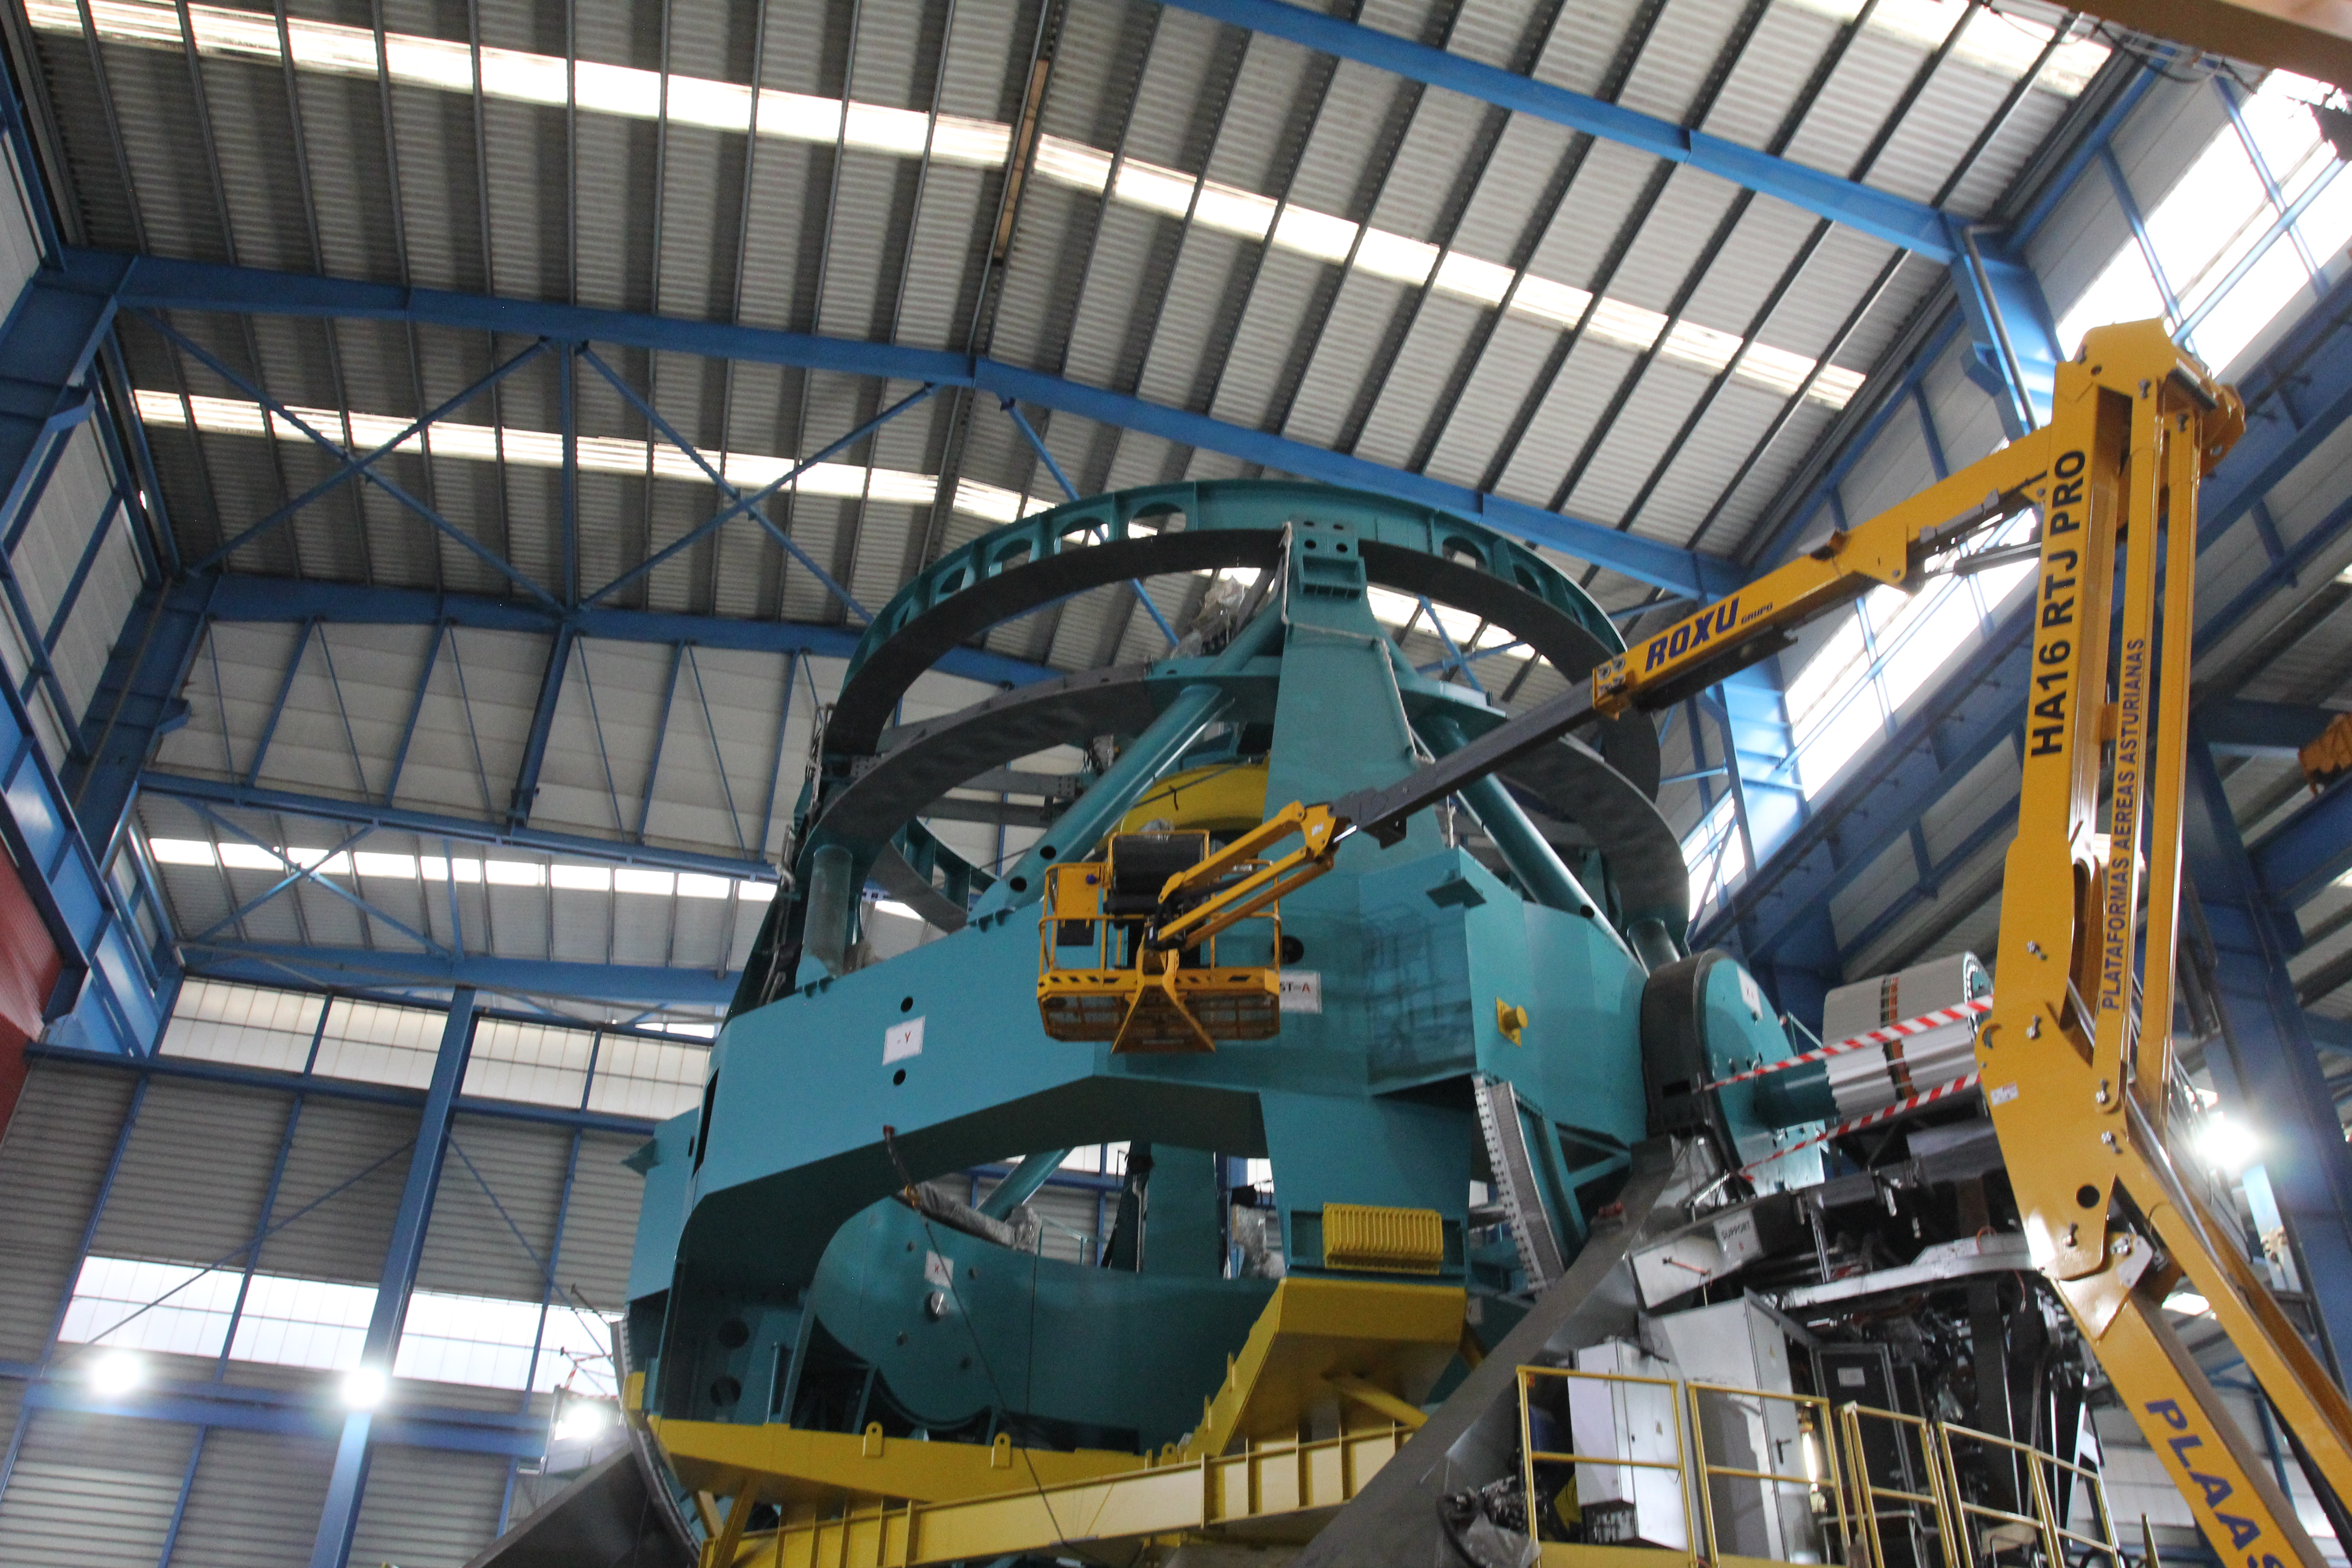

TMA Safety Review

An LSST team spent 5 days in Spain this month, conducting a thorough safety review of the Telescope Mount Assembly (TMA), at vendor Asturfeito. LSST Safety Manager Chuck Gessner, Telescope and Site Technical Manager Shawn Callahan, Senior Systems Engineer Austin Roberts, and Lead Electrical Engineer Oliver Wiecha inspected the numerous safety features included in the structure of the TMA.

Credit: Rubin Observatory/NSF/AURA